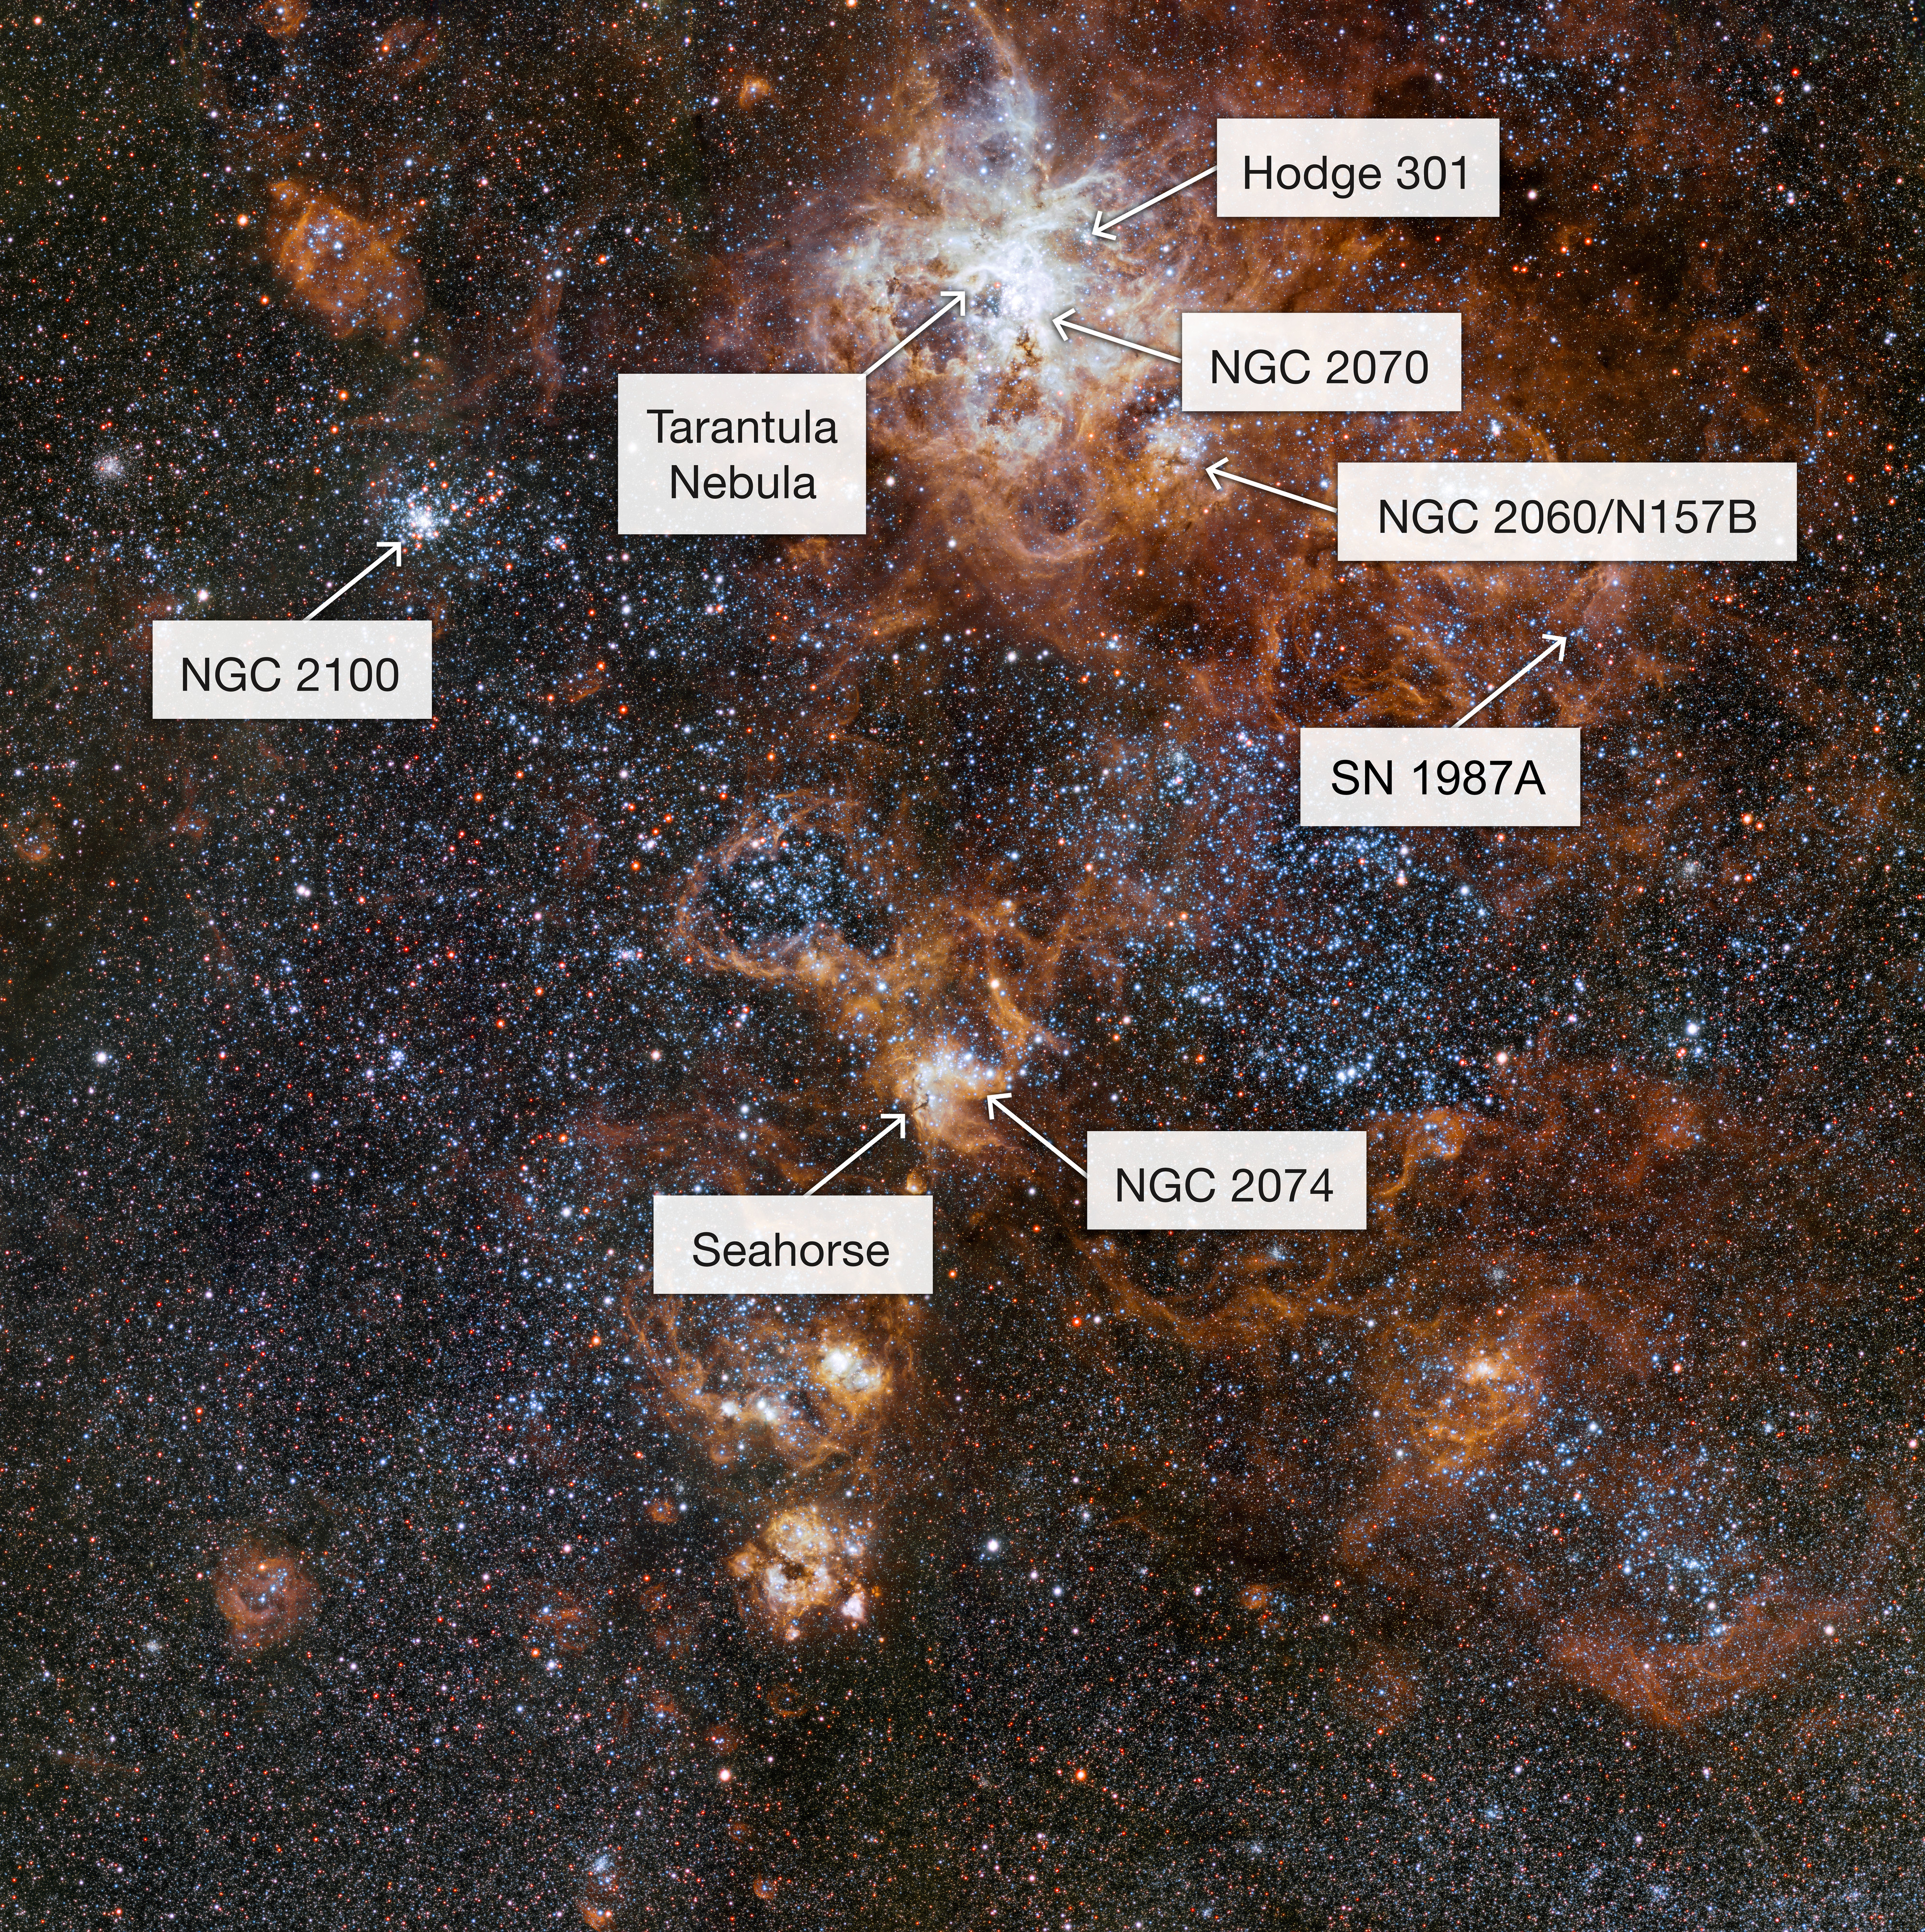

The rich region around the Tarantula Nebula in the Large Magellanic Cloud (annotated)

Glowing brightly about 160 000 light-years away, the Tarantula Nebula is the most spectacular feature of the Large Magellanic Cloud, a satellite galaxy to our Milky Way. This image from VLT Survey Telescope at ESO’s Paranal Observatory in Chile shows the region and its rich surroundings in great detail. It reveals a cosmic landscape of star clusters, glowing gas clouds and the scattered remains of supernova explosions.

Credit: ESO